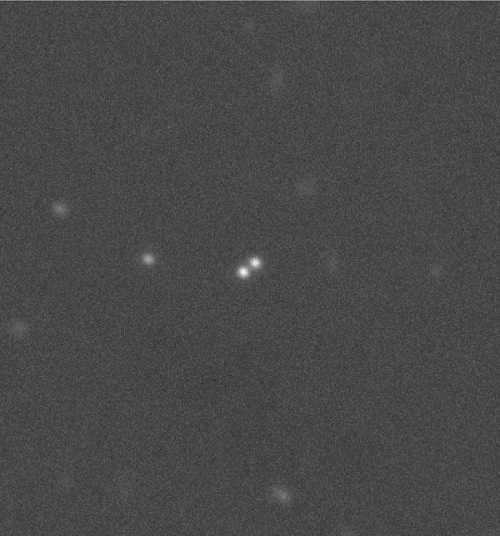

Binary system 2007 TY430

Gemini Multi-Object Spectrograph (on Gemini North, GMOS-N) observation of the “Plutino” binary system 2007 TY430, which is located nearly 40 astronomical units (AU) from the Sun. (The average distance between the Earth and Sun is 1 AU.) The pair is separated by about 42,000 km, which appears here at maximum separation of only 0.7 arcsecond on the sky.

Credit: International Gemini Observatory/NOIRLab/NSF/AURA